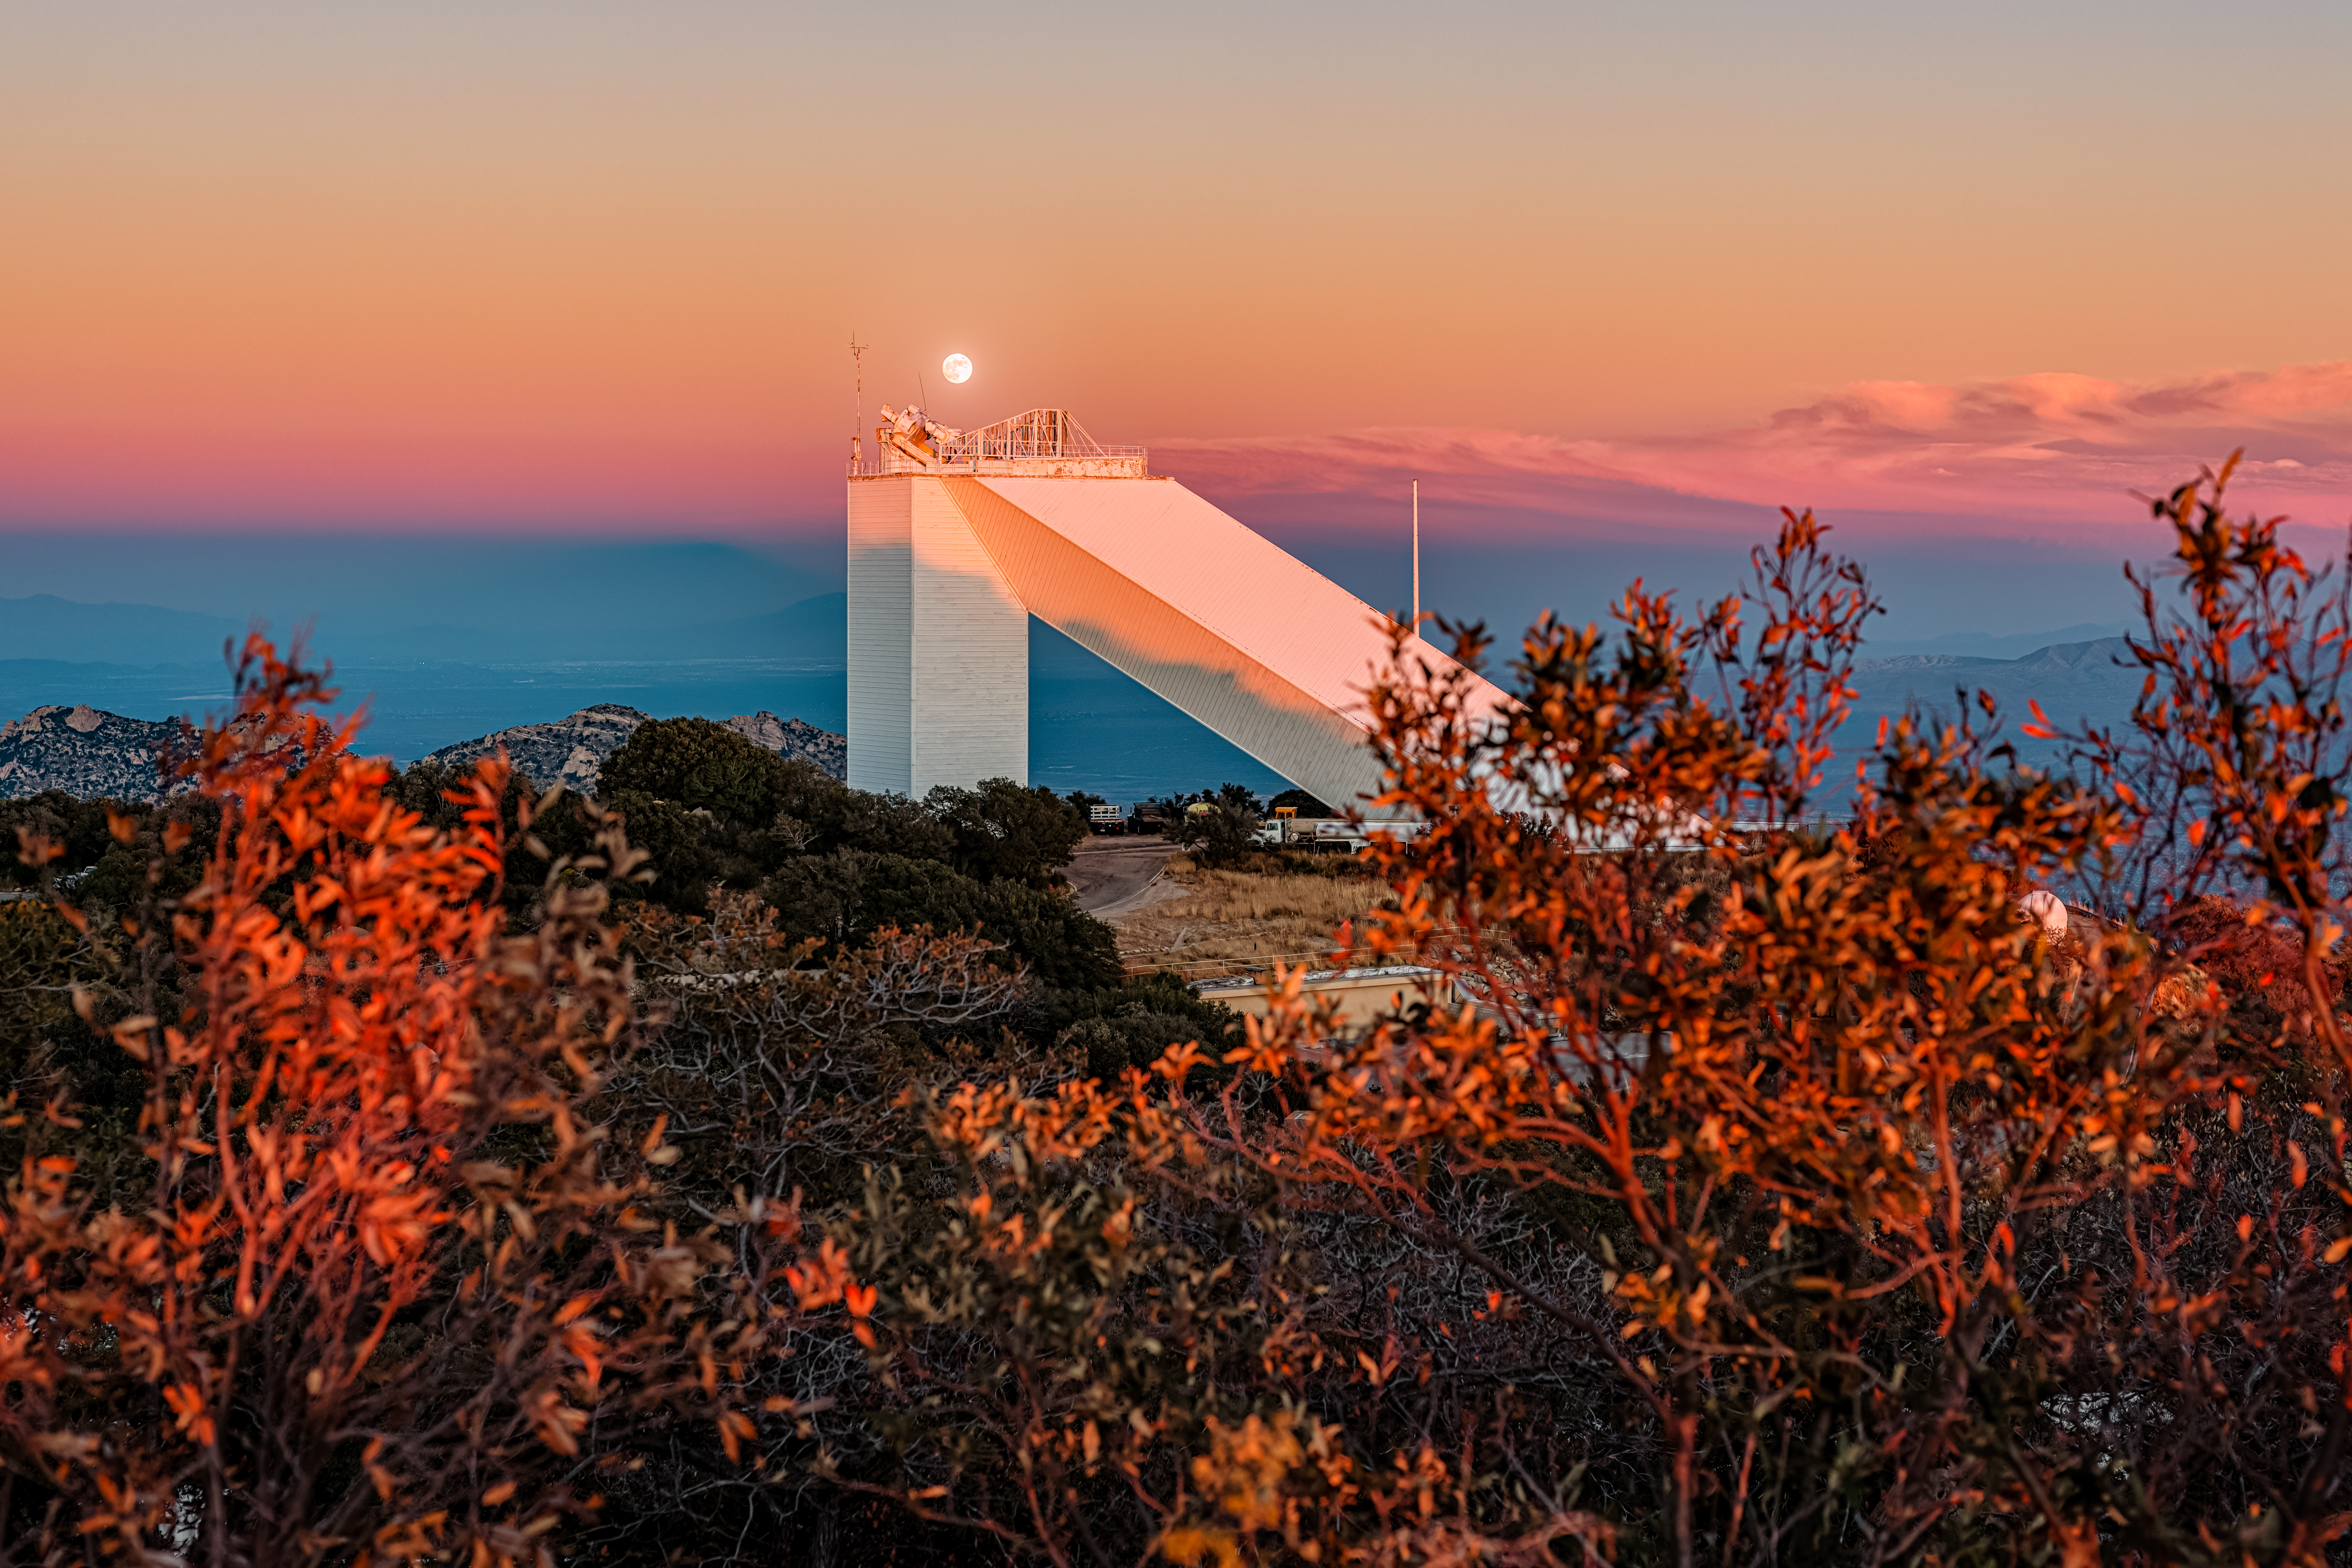

McMath-Pierce Solar Telescope

The moon rising behind the McMath-Pierce Solar Telescope located at Kitt Peak National Observatory (KPNO), a Program of NSF NOIRLab, near Tucson, Arizona. The McMath-Pierce Solar Telescope was decommissioned in 2017 and is being converted to the NOIRLab Windows on the Universe Center for Astronomy Outreach.

Credit: KPNO/NOIRLab/NSF/AURA/P. Horálek